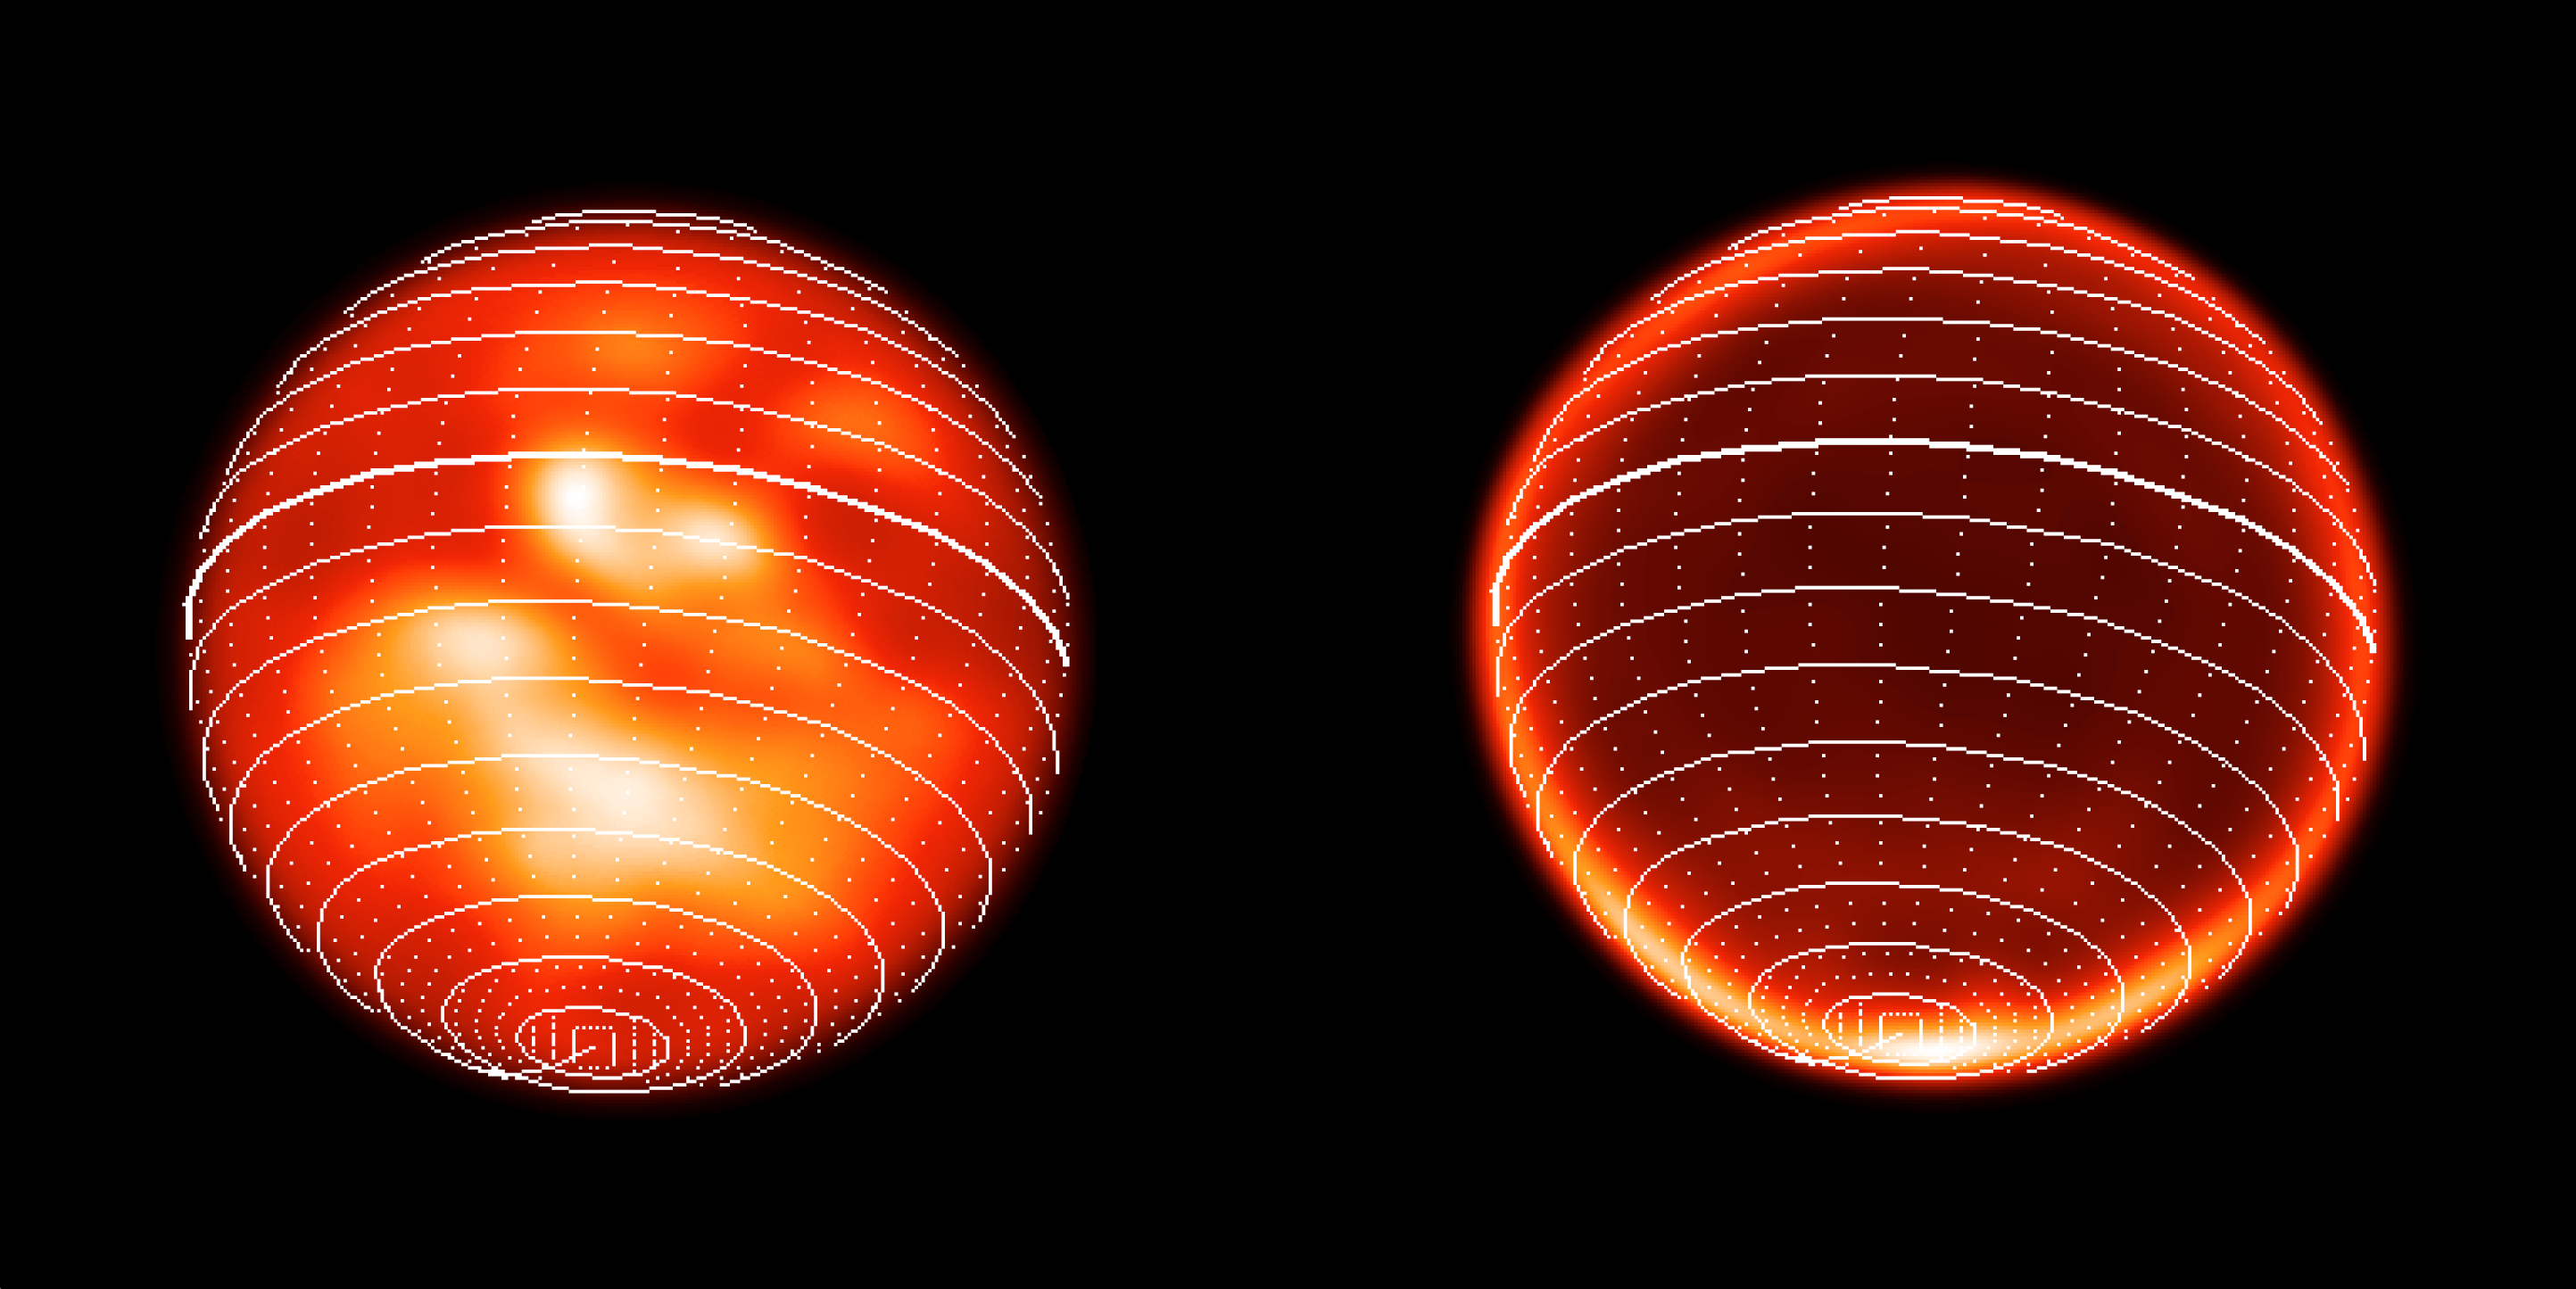

Titan surface projections

Titan images obtained with NACO on November 26th, 2002. Left : Titan's surface projection on the trailing hemisphere as observed at 1.3 μm, revealing a complex brightness structure thanks to the high image contrast of about 40%. Right : a new, possibly meteorological, phenomenon observed at 2.12 μm in Titan's atmosphere, in the form of a bright feature revolving around the South Pole.

Credit: ESO